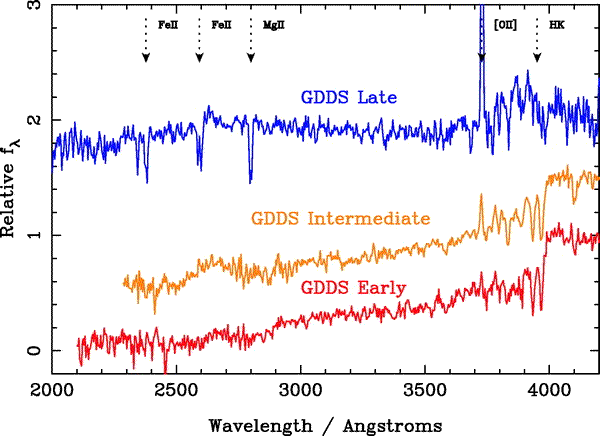

Three template composite spectra

Three template composite spectra used for redshift comparison. These were constructed internally for the sample of galaxies covering a range of 0.6 < z < 2. Some of the common spectral features are indicated. Only the UV portion of the templates is shown.

Credit: International Gemini Observatory/NOIRLab/NSF/AURA